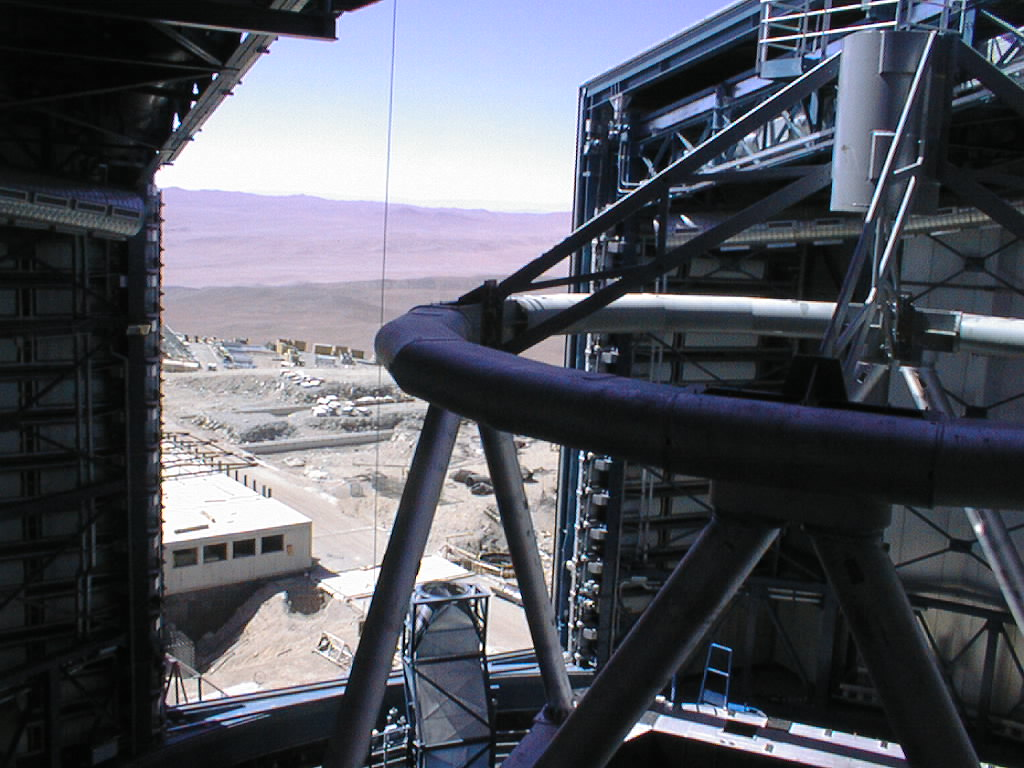

The view form the Unit Telescope 1 enclosure

Looking out through the dome slit over the UT1 with the top ring and spider in place. The building to the left is the Interferometric Laboratory.

Credit: ESO